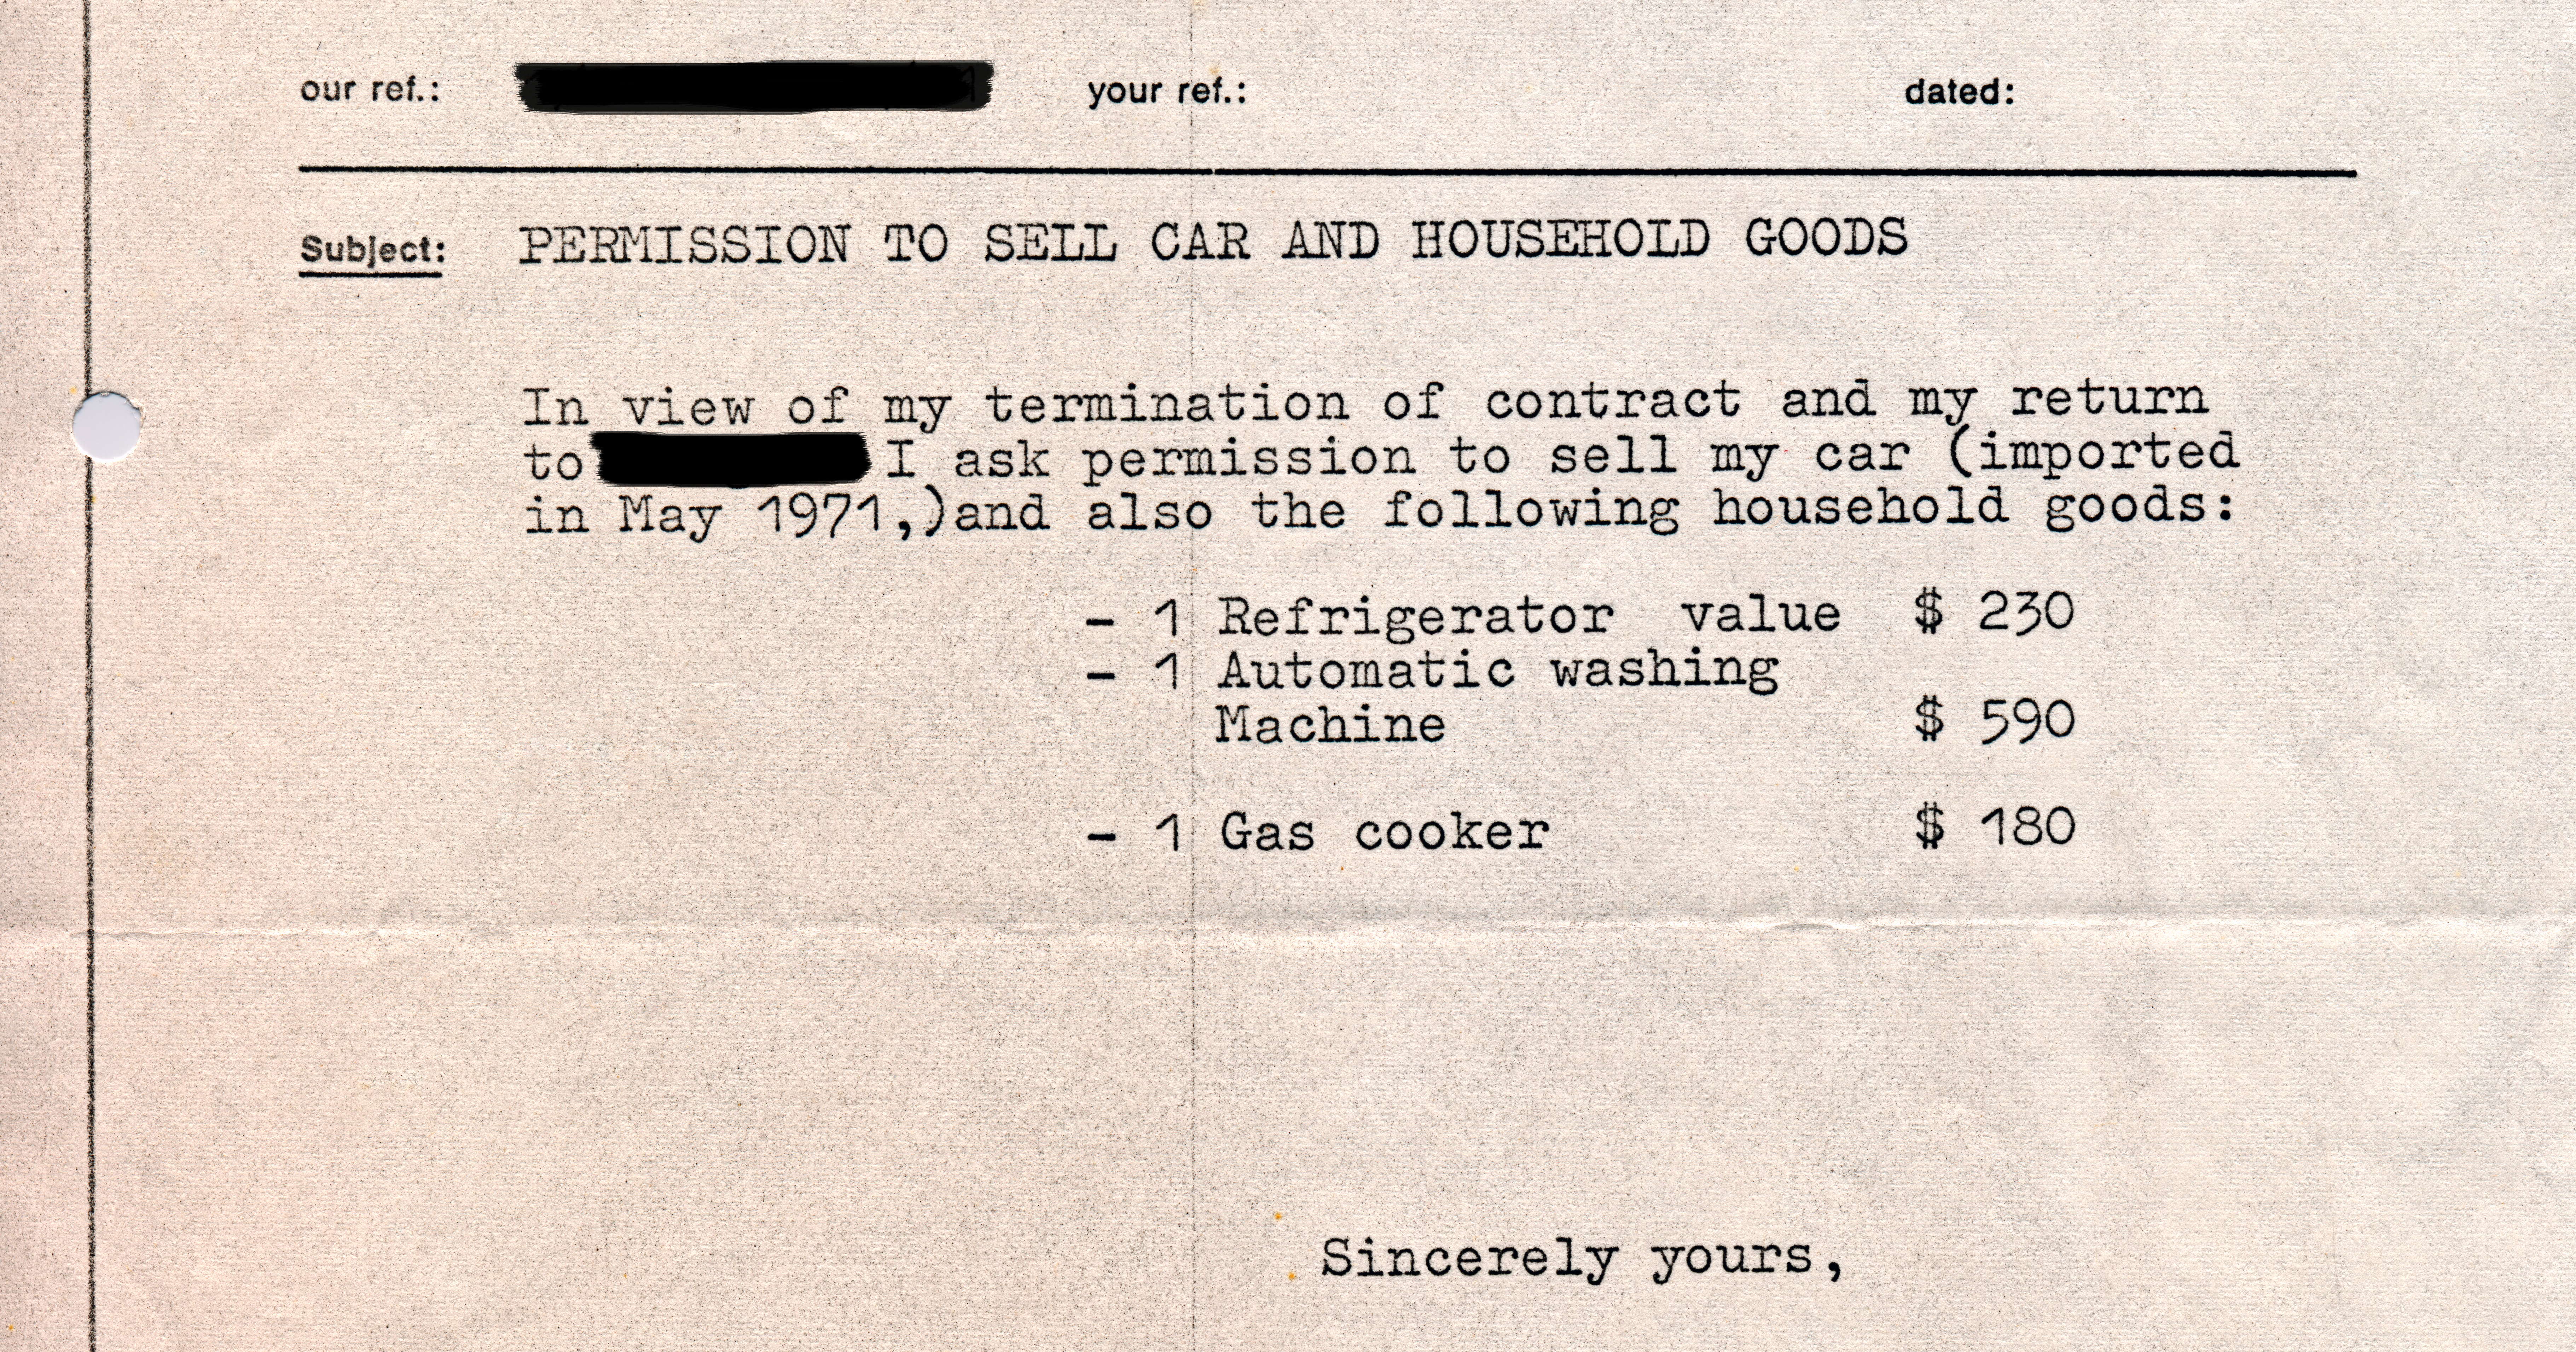

Sale authorisation, 1972

In the early days, ESO's staff in Chile was allowed to import goods from Europe duty free. In order to sell them, however, they needed to obtain permission from ESO's administration.

Credit: ESO